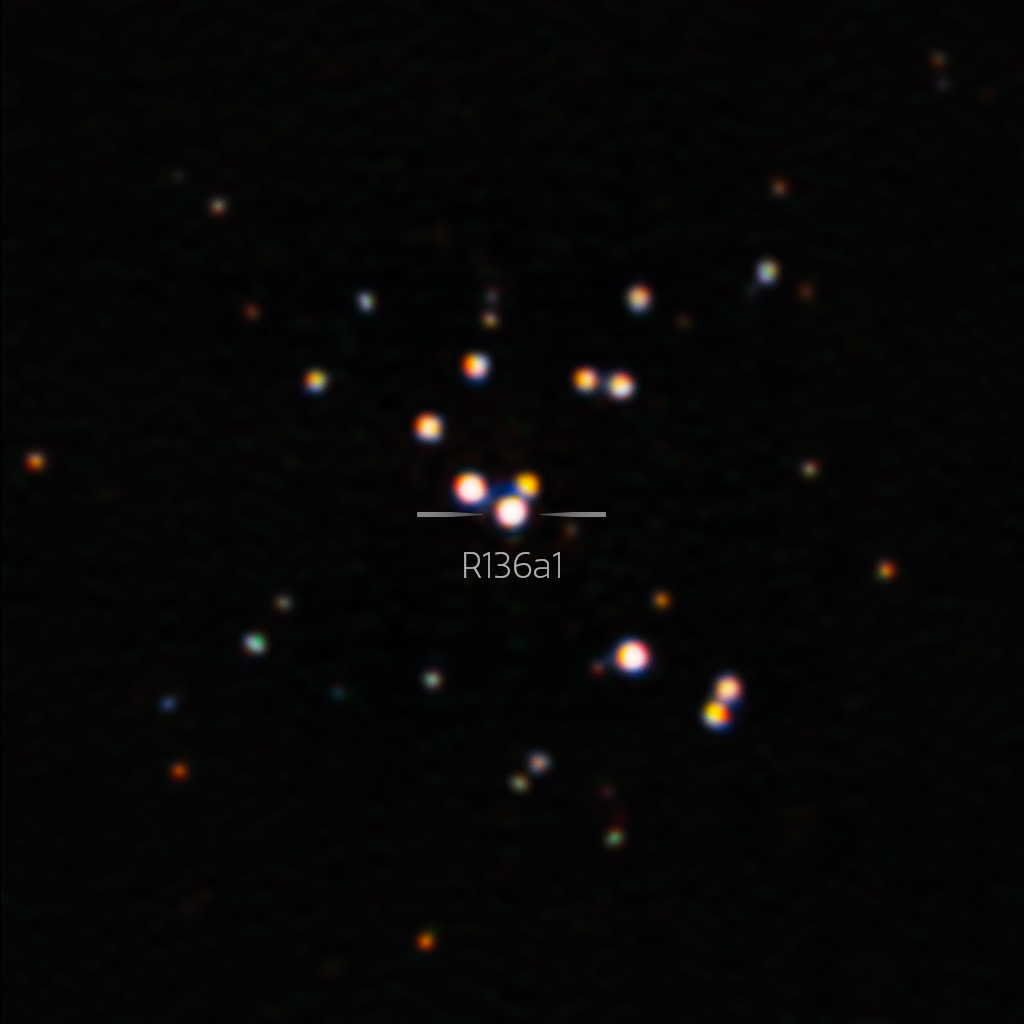

Sharpest Image Ever of R136a1, Largest Known Star (Annotated)

Nestled in the center of the Tarantula Nebula in the Large Magellanic Cloud is the largest star yet discovered. With the help of the Zorro imager and the power of the 8.1-meter Gemini South telescope in Chile, astronomers have produced the sharpest image ever of this star. This new image challenges our understanding of the most massive stars and suggests that they may not be as massive as previously thought.

Credit: International Gemini Observatory/NOIRLab/NSF/AURA Acknowledgment: Image processing: T.A. Rector (University of Alaska Anchorage/NSF NOIRLab), M. Zamani (NSF NOIRLab) & D. de Martin (NSF NOIRLab)